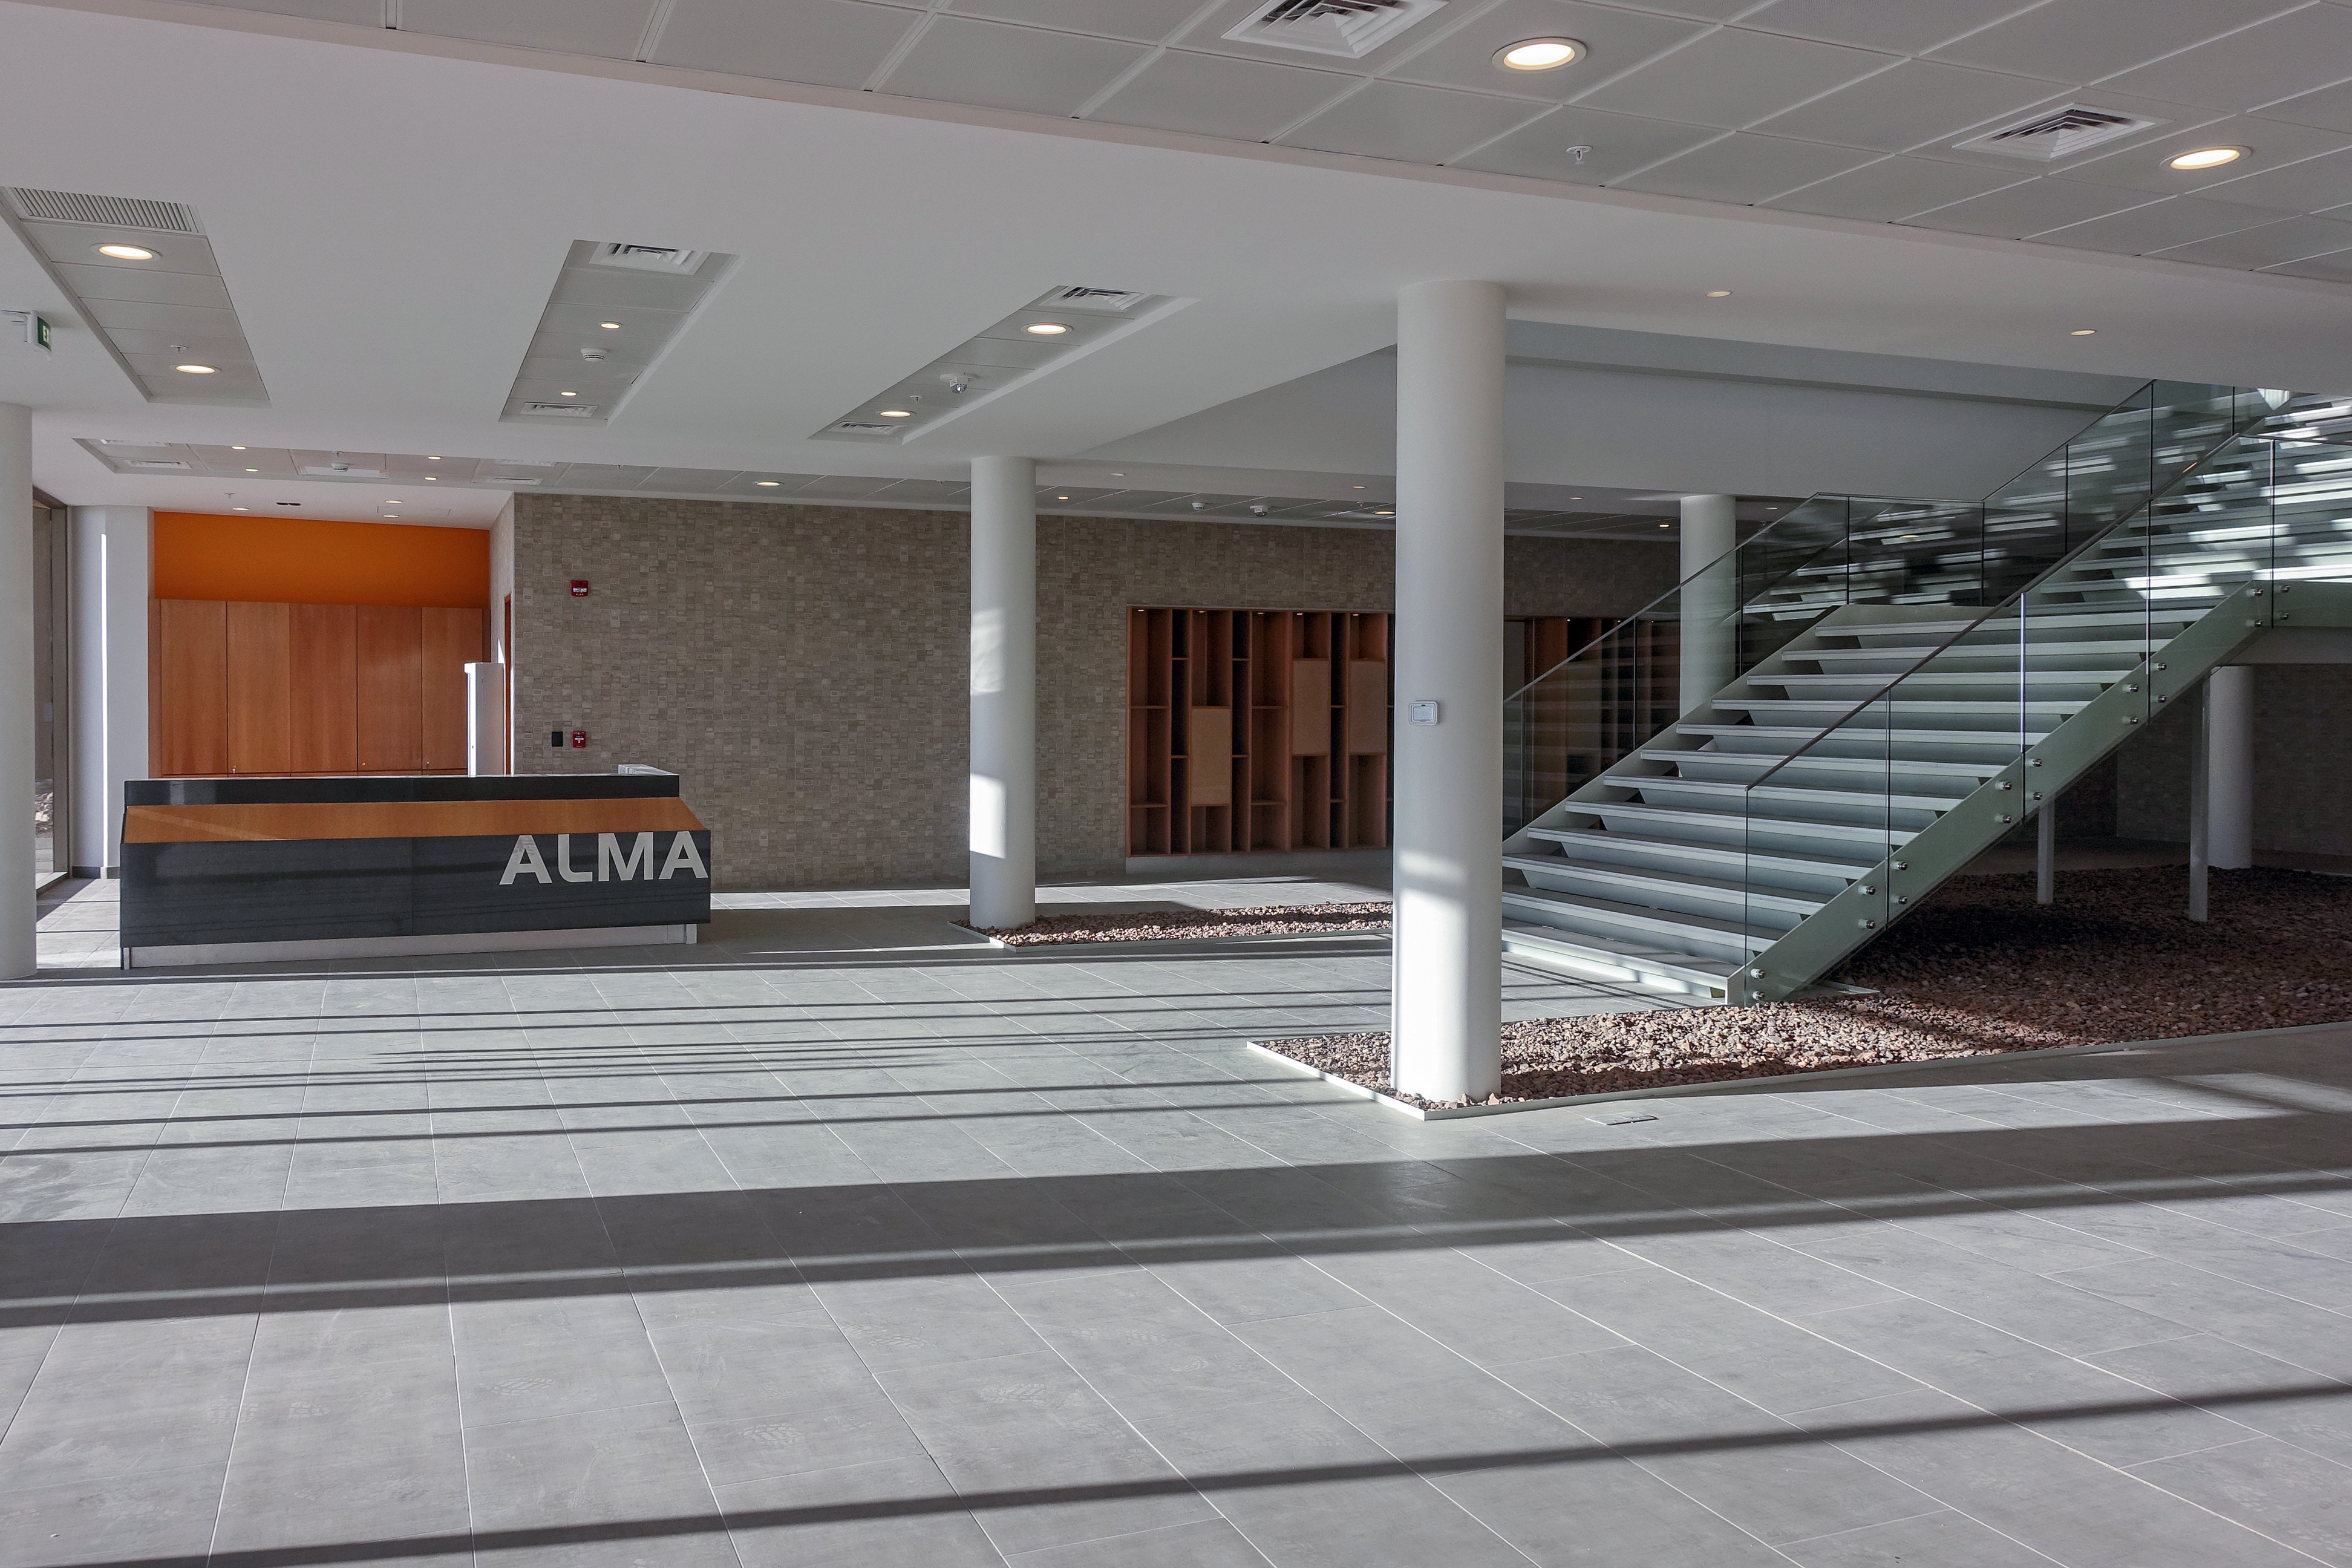

ALMA Residencia — entrance hall

The Atacama Large Millimeter/submillimeter Array (ALMA) has been observing since 2011, but up to now the astronomers, engineers and technicians working at the site have had to live in temporary containers located at the facility’s basecamp. This situation has been resolved with the construction of the new ALMA Residencia.

This image shows a view of the entrance hall to the building.

Credit: ESO/W.Wild